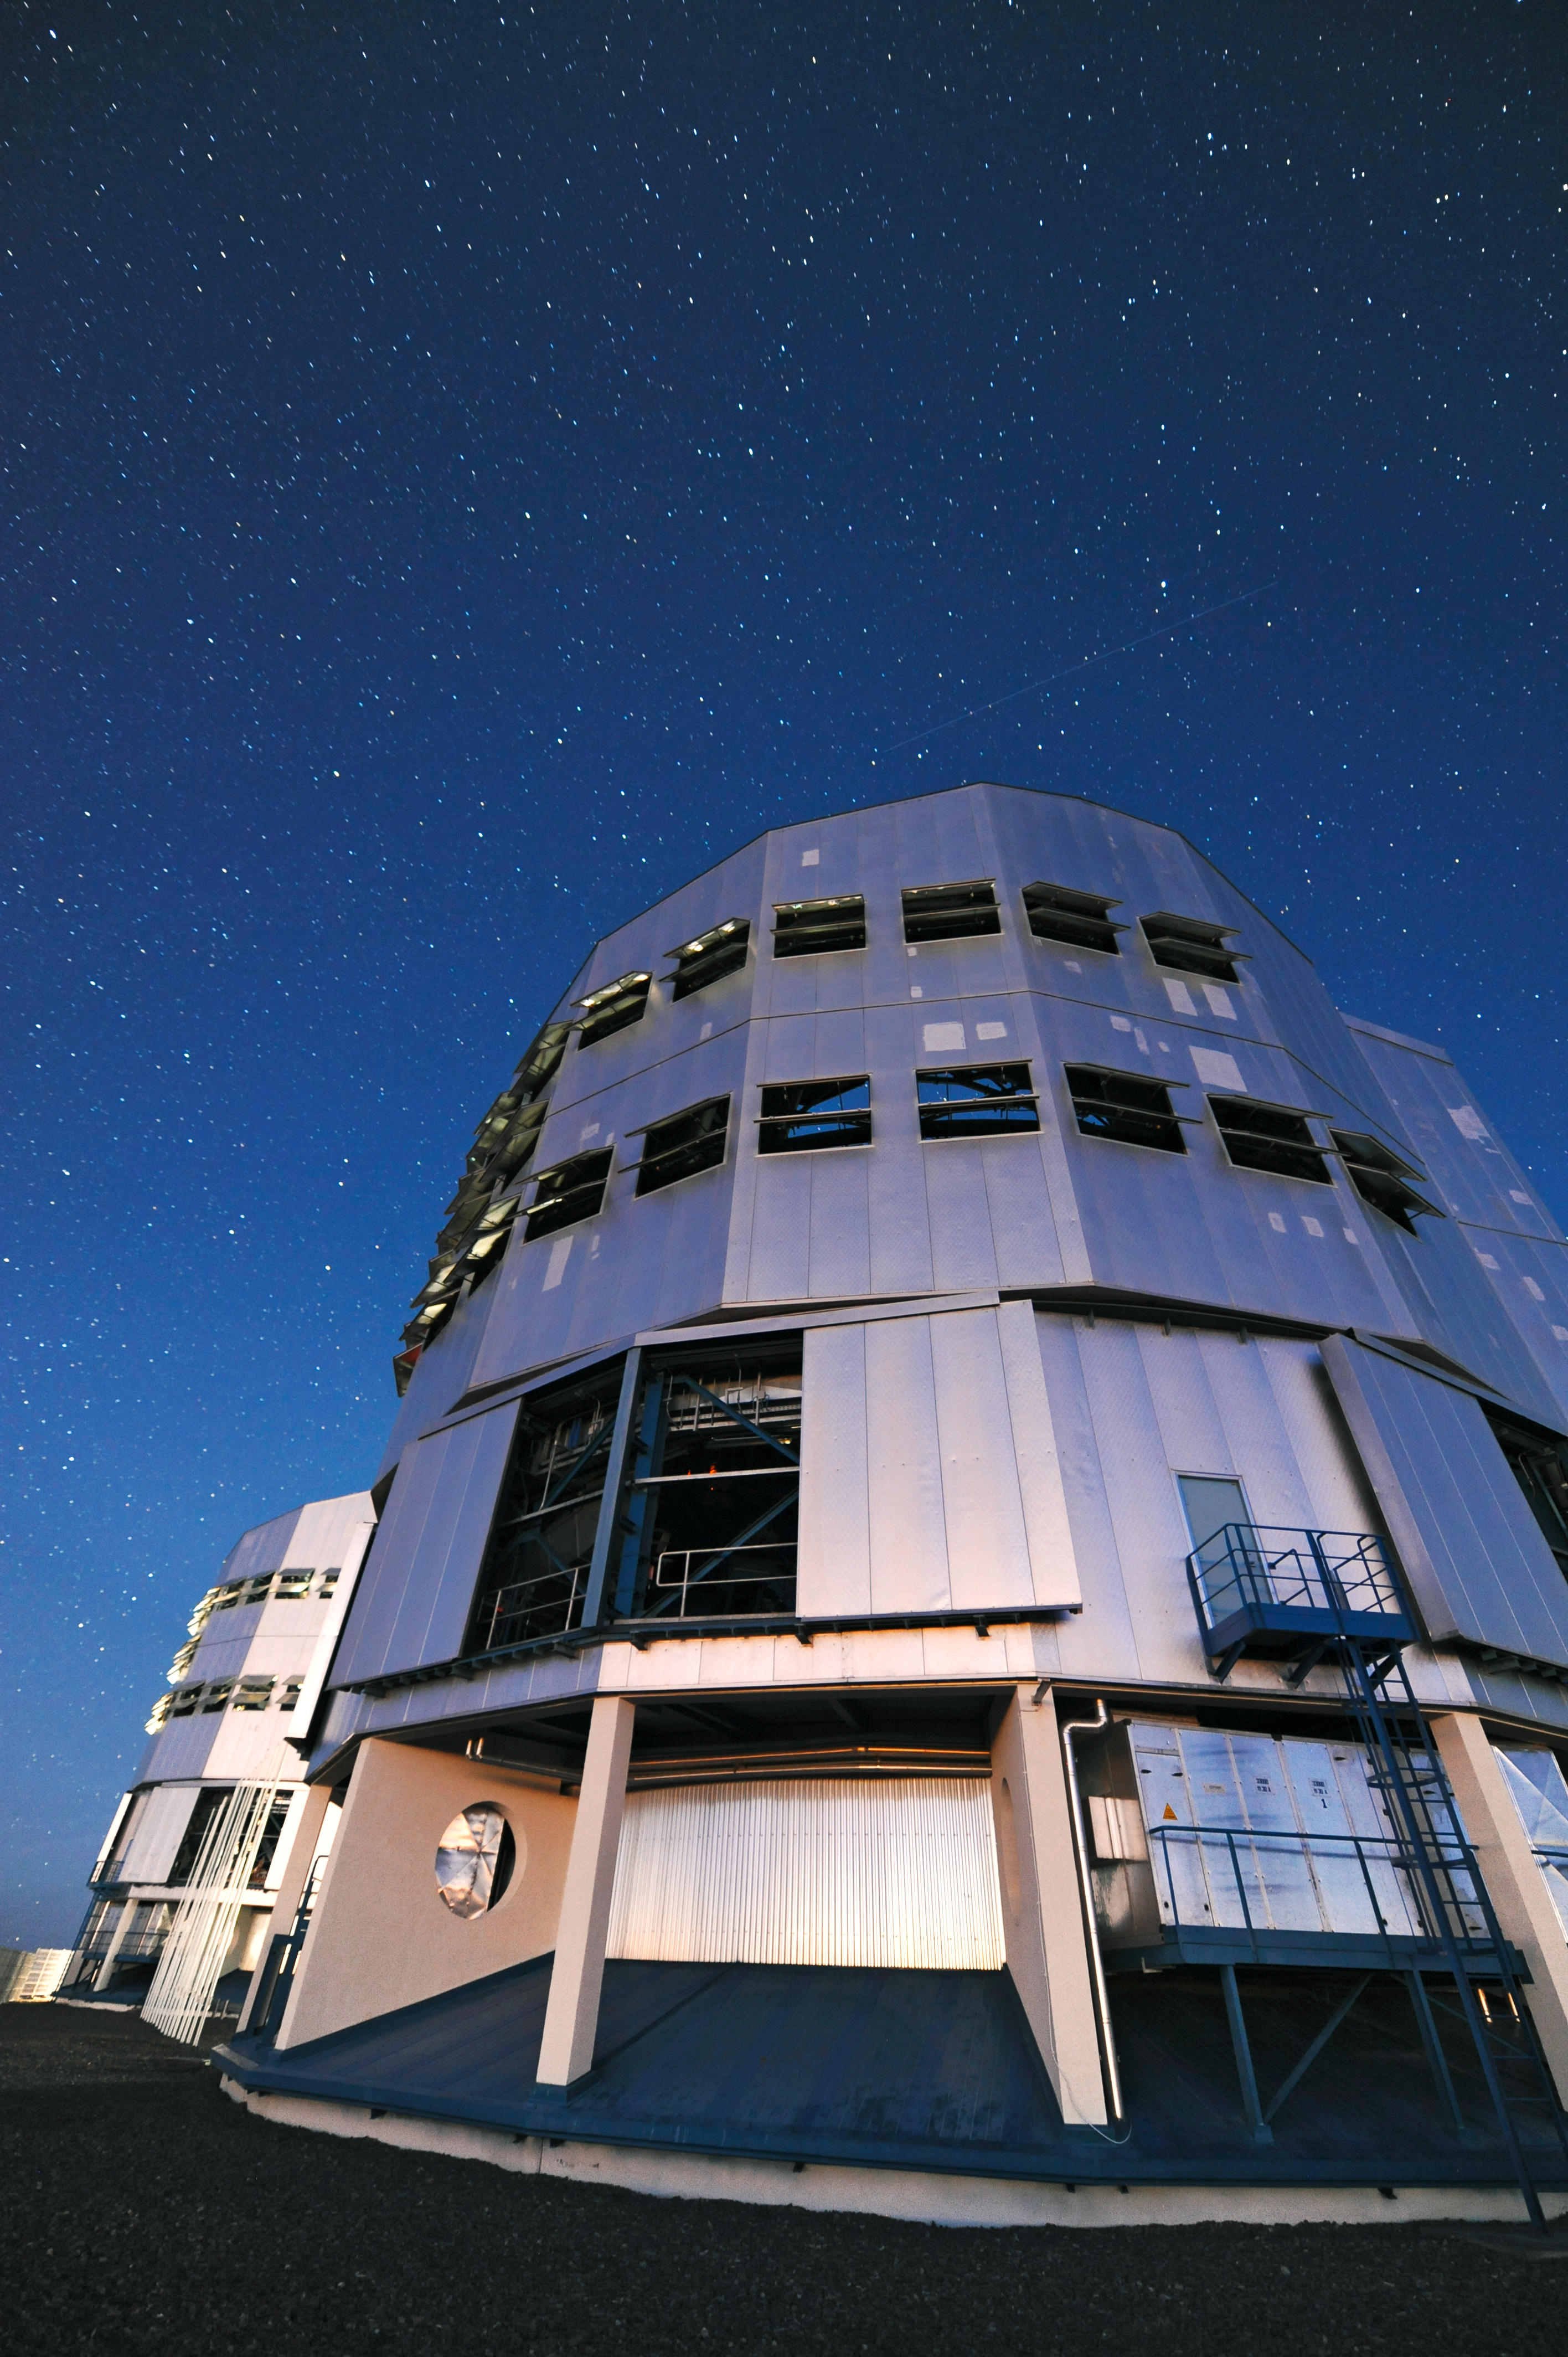

A towering VLT Unit Telescope

One of the VLT Unit Telescope enclosures makes an impressive sight on the observing platform on the summit of Cerro Paranal, seen here at night. Inside this building is one of the VLT's four giant 8.2-metre telescopes. Another is seen in the background.

Credit: ESO/C. Malin